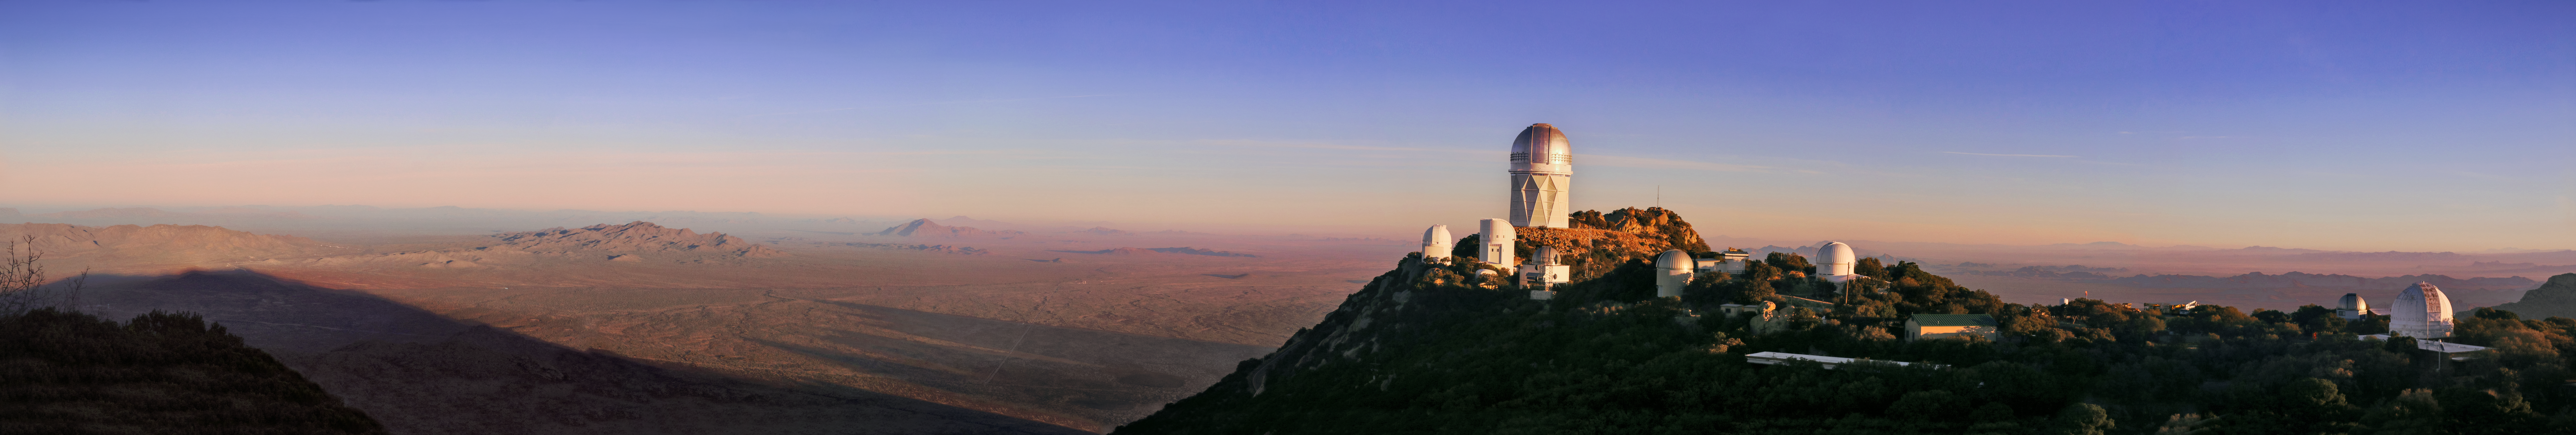

Kitt Peak National Observatory sunrise panorama

Sunrise over Kitt Peak National Observatory in Tucson, AZ.

Credit: NOIRLab/KPNO/NSF/AURA/P. Marenfeld